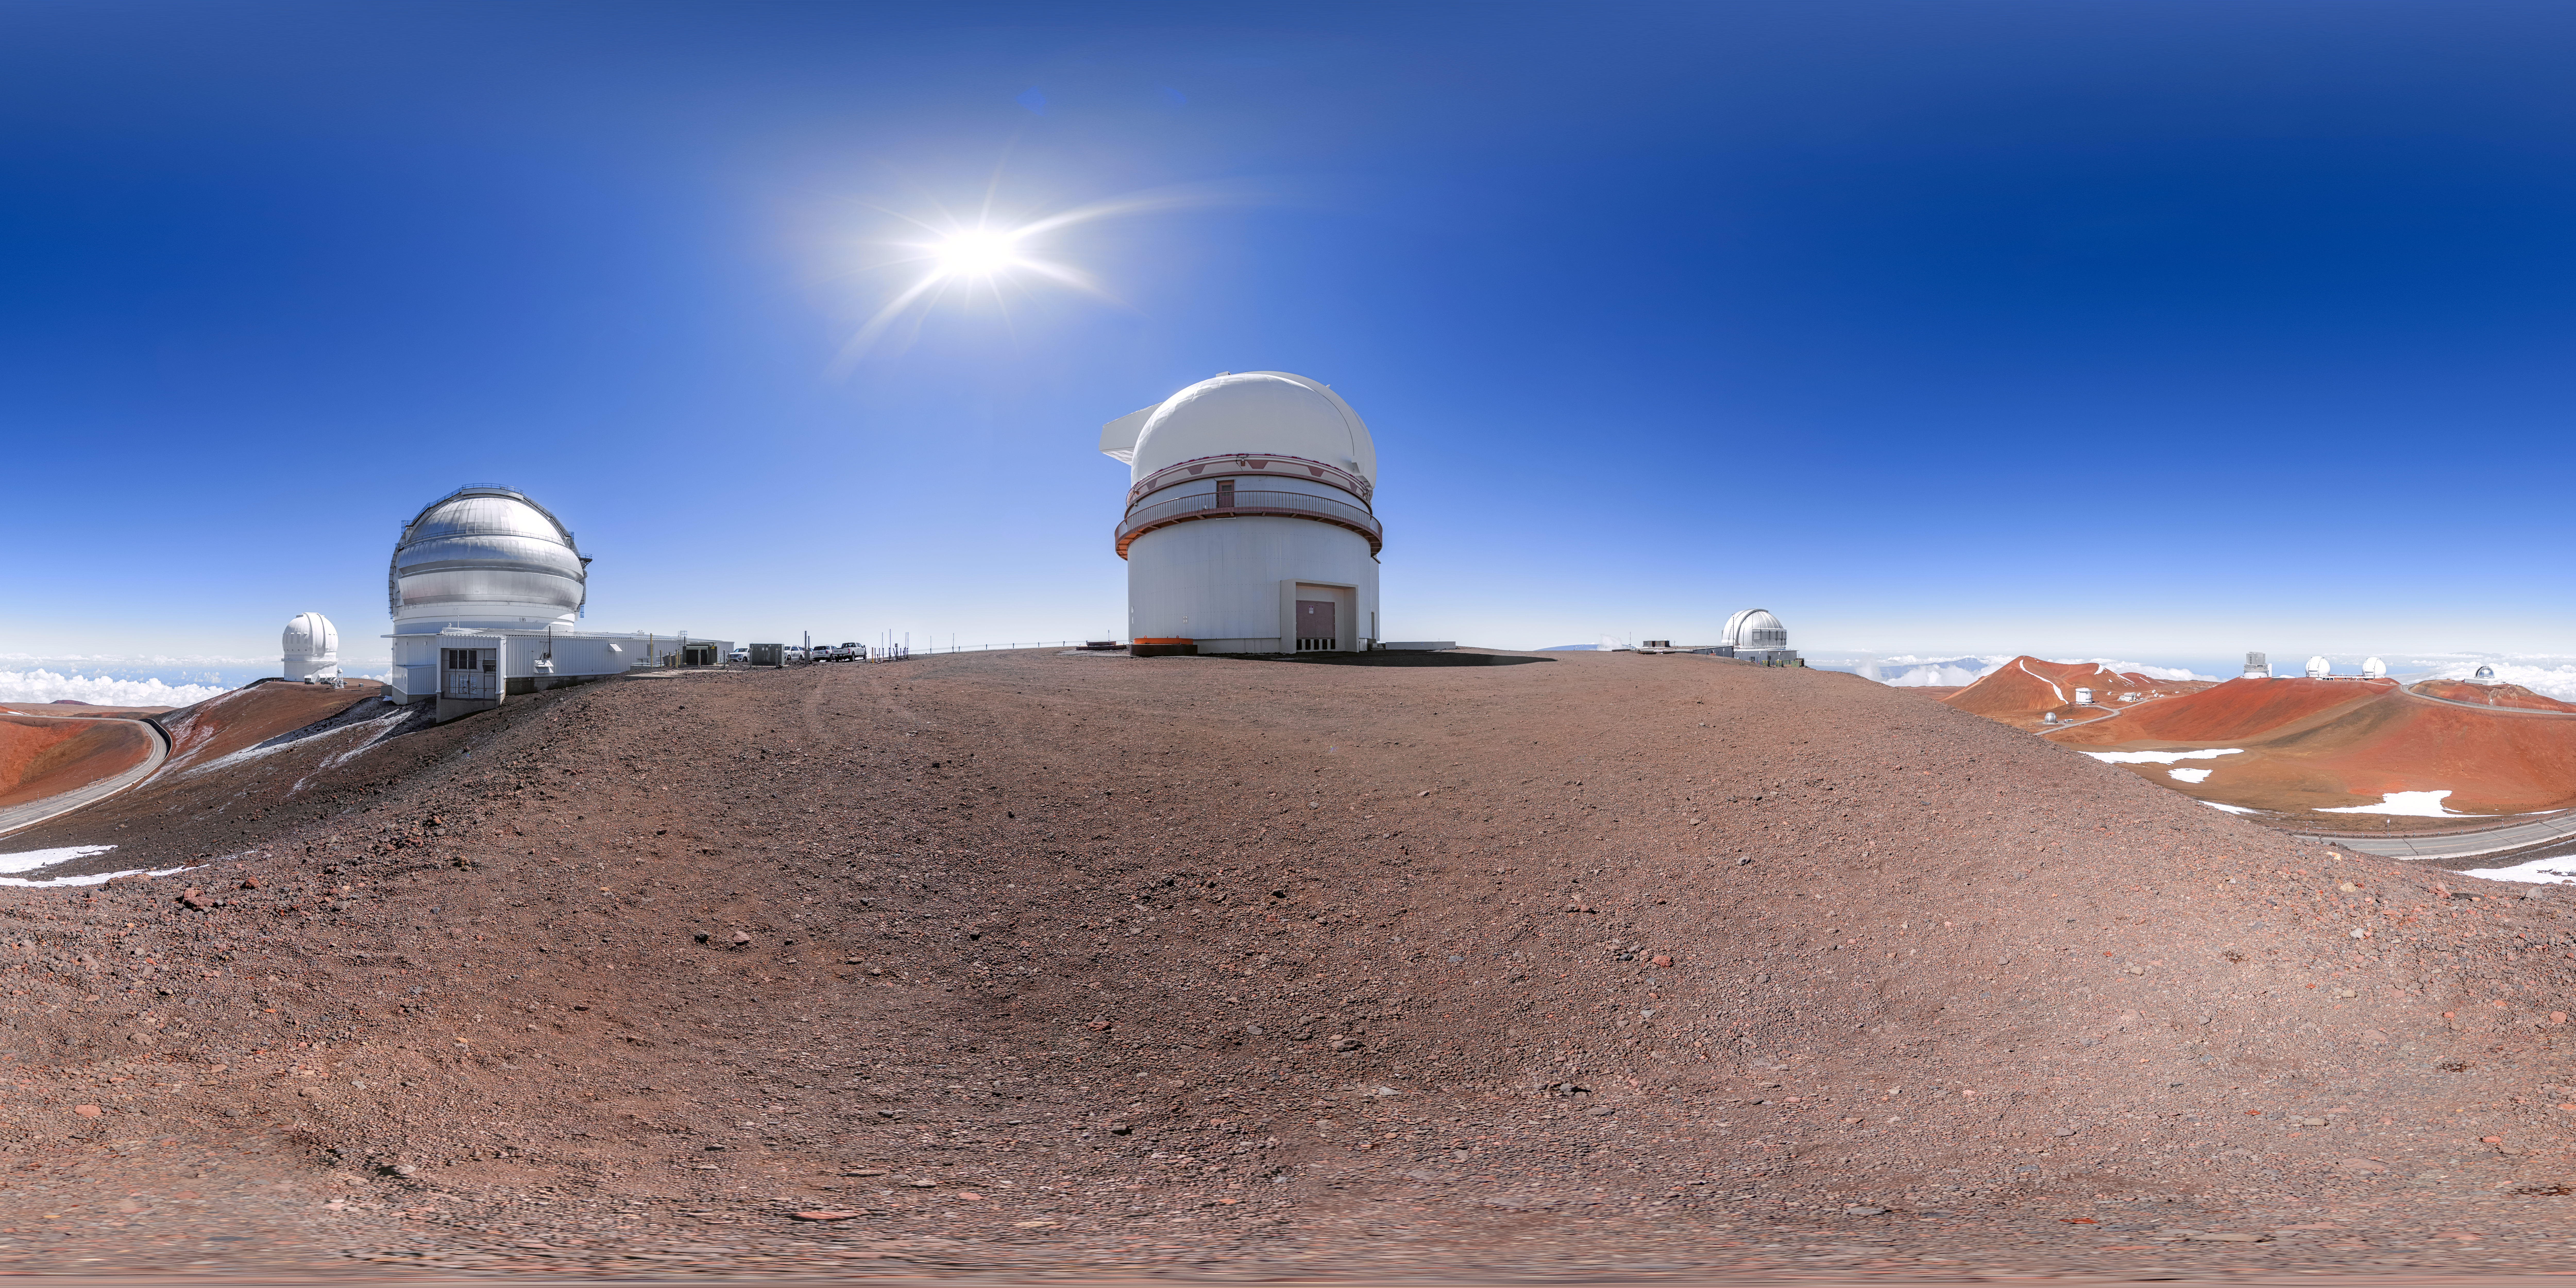

Gemini North Panorama

A 360 panorama of the telescopes near the summit of Maunakea in Hawaiʻi including Gemini North, the northern member of the International Gemini Observatory, operated by NSF NOIRLab.

A fulldome version of this image can be found here.

Credit: International Gemini Observatory/NOIRLab/NSF/AURA/P. Horálek